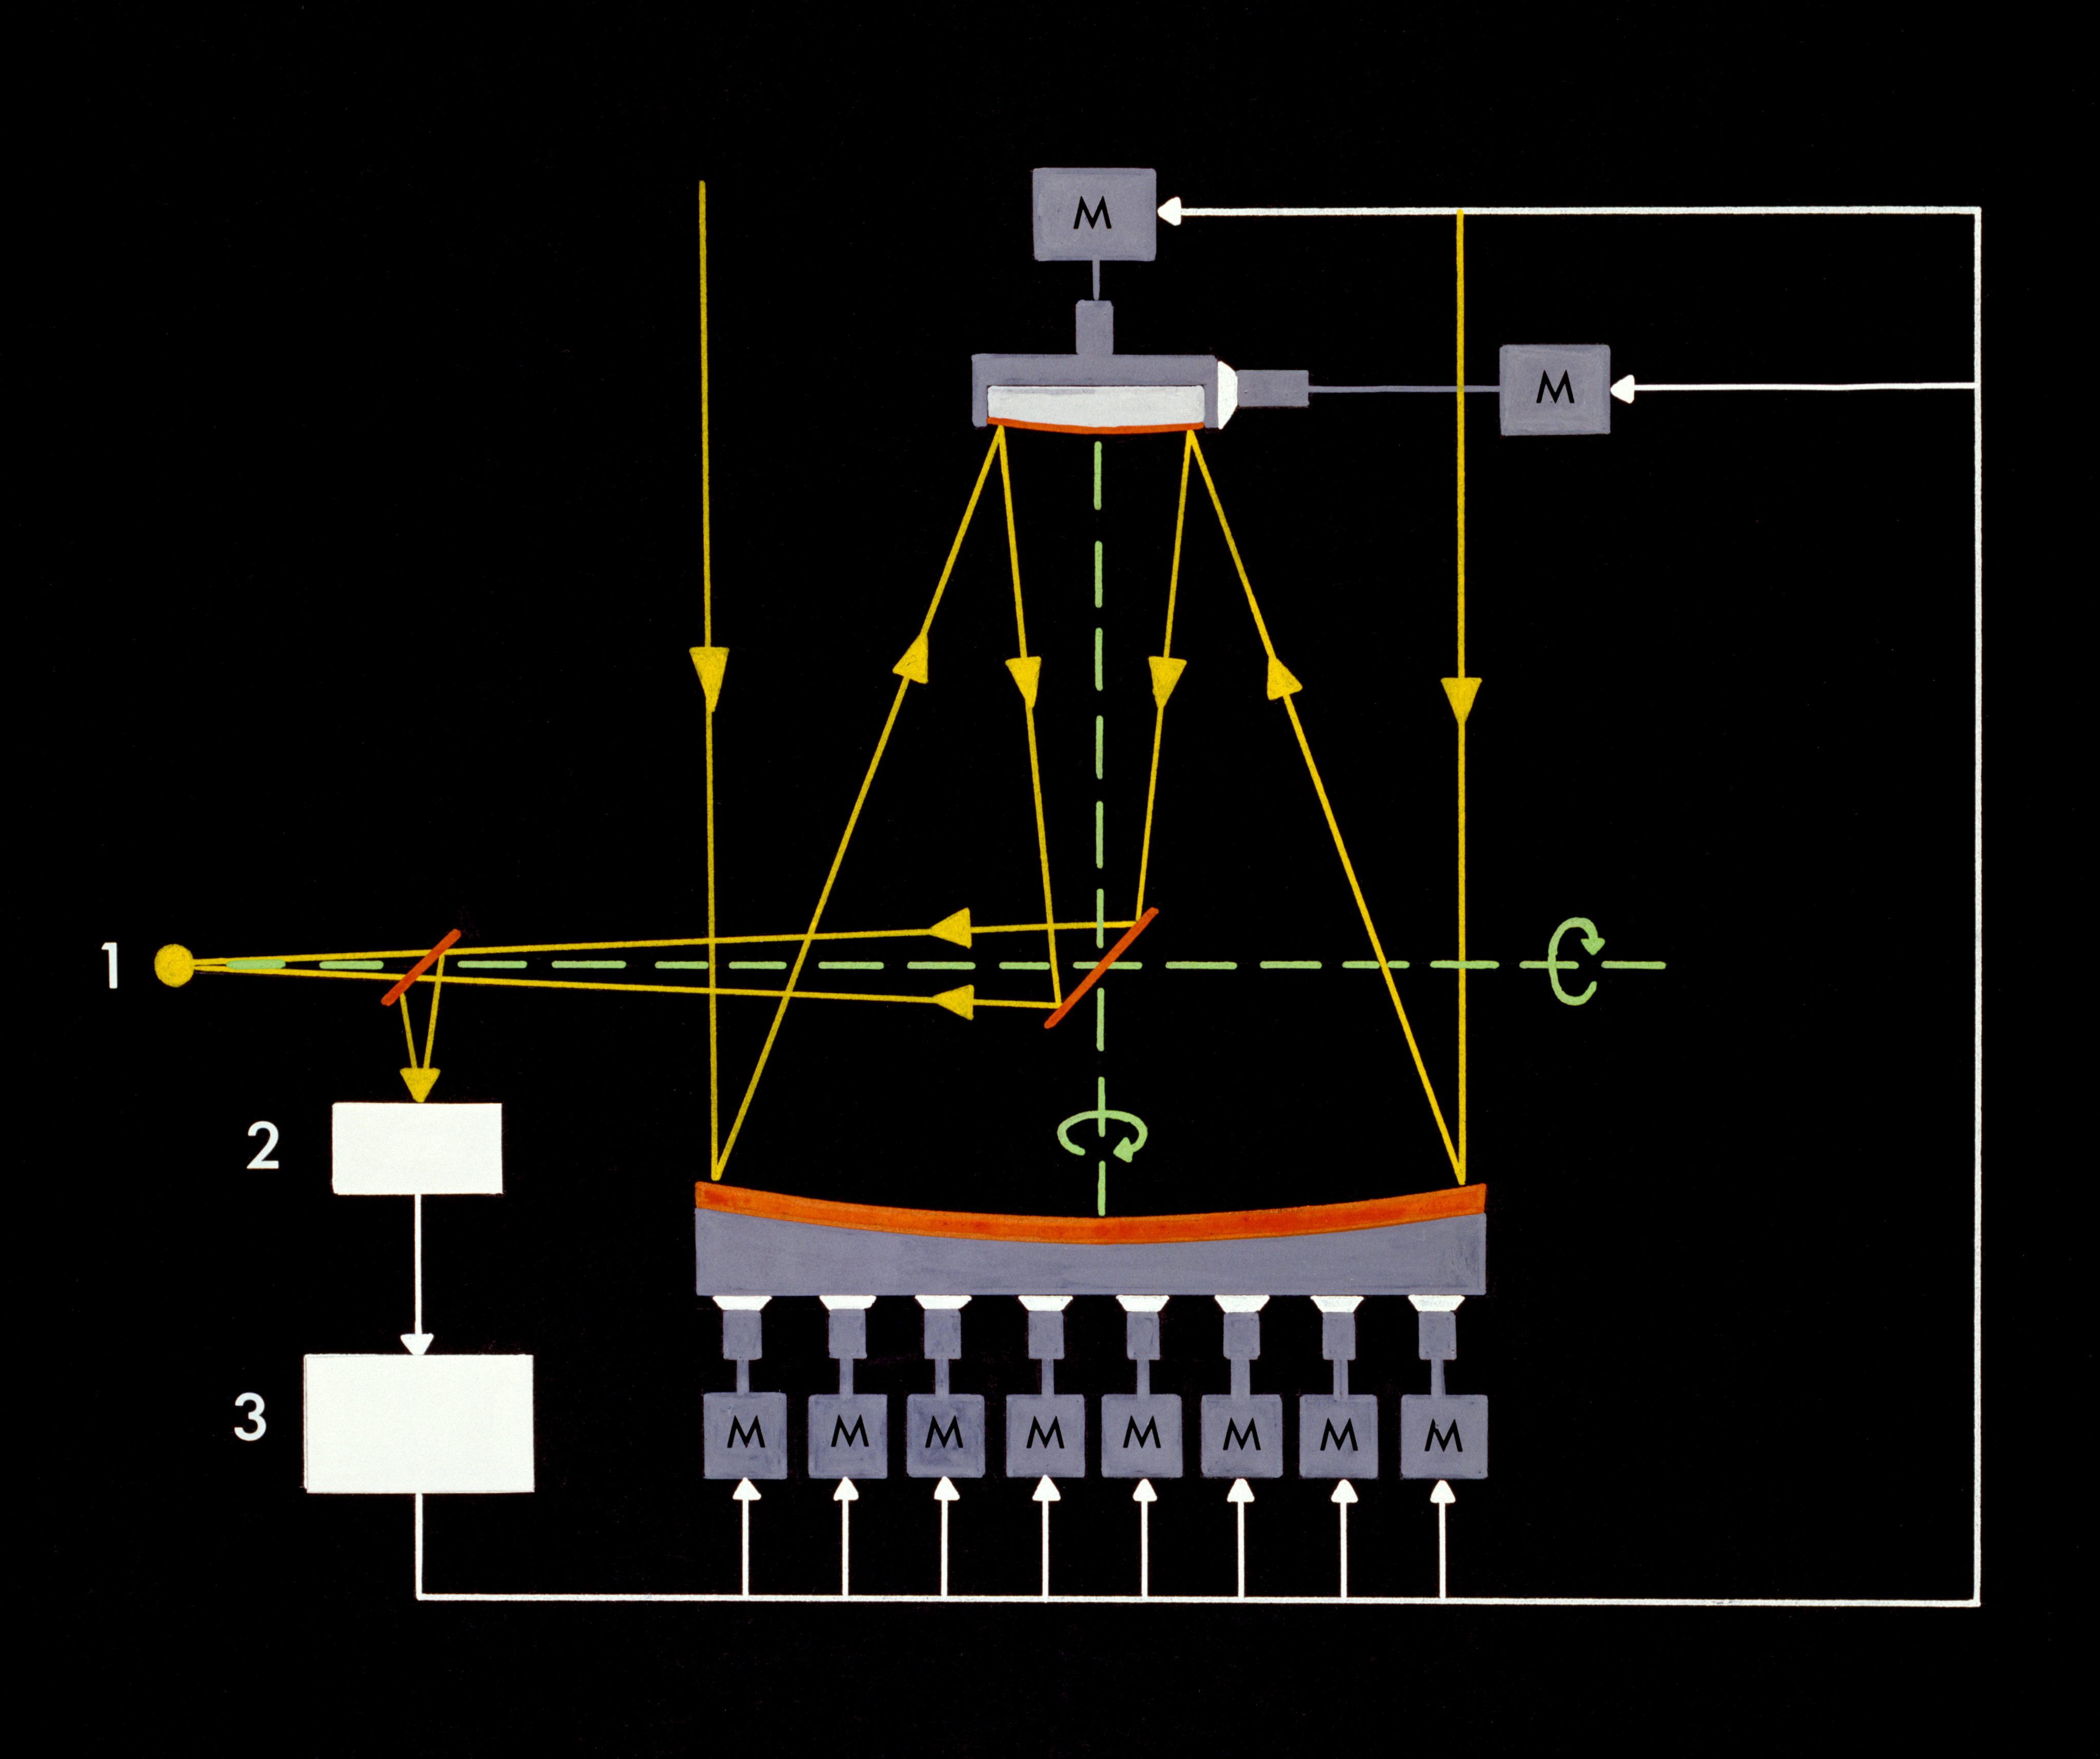

Principle of Active Optics (ActO)

In this graphic the components of the 'Active Optics' (or ActO) system and their interactions are illustrated.

Credit: ESO